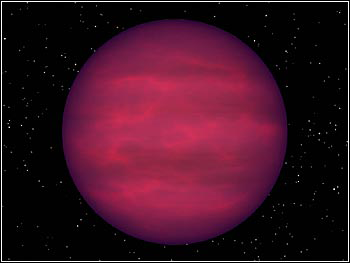

NOAO-Spitzer Synergy

Credit: NASA/JPL-Caltech/R. Hurt (SSC/Caltech)